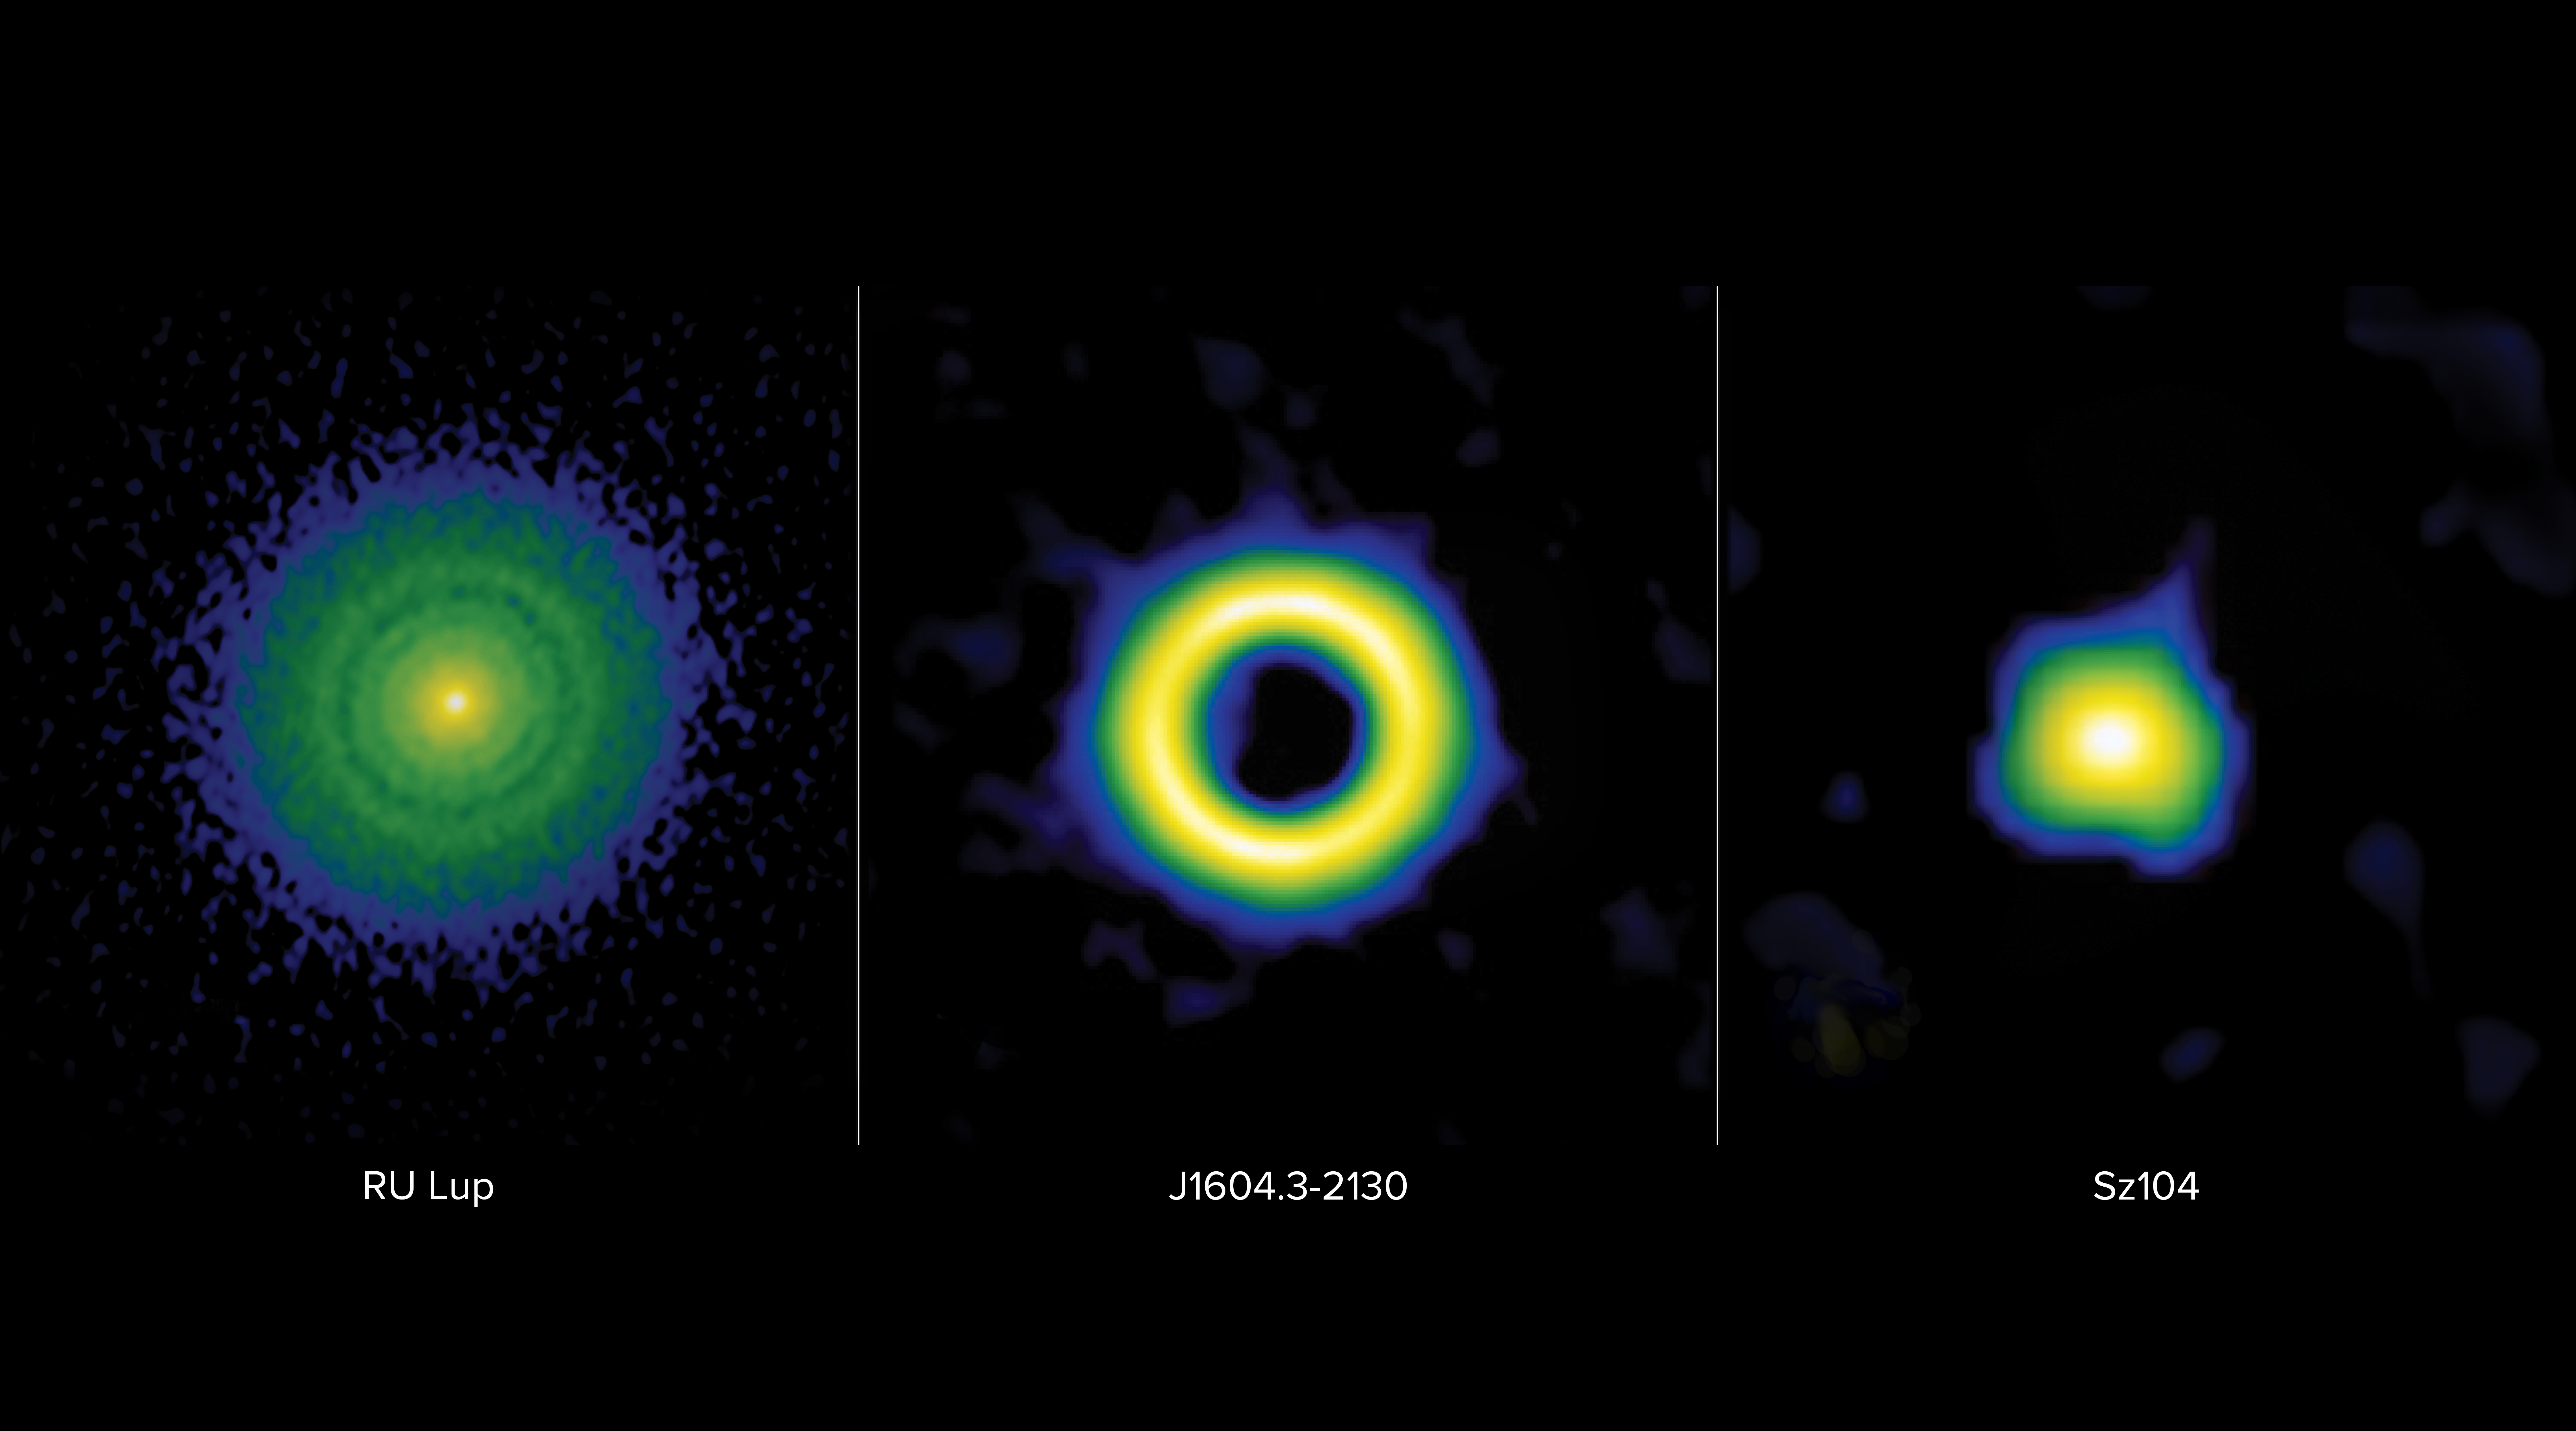

Nienke_protodisks_jh

Protoplanetary disks are classified into three main categories: transition, ring, or extended. These false-color images from the Atacama Large Millimeter/submillimeter Array (ALMA) show these classifications in stark contrast. On left: the ring disk of RU Lup is characterized by narrow gaps thought to be carved by giant planets with masses ranging between a Neptune mass and a Jupiter mass. Middle: the transition disk of J1604.3-2130 is characterized by a large inner cavity thought to be carved by planets more massive than Jupiter, also known as Super-Jovian planets. On right: the compact disk of Sz104 is believed not to contain giant planets, as it lacks the telltale gaps and cavities associated with the presence of giant planets.

Credit: ALMA (ESO/NAOJ/NRAO), S. Dagnello (NRAO)